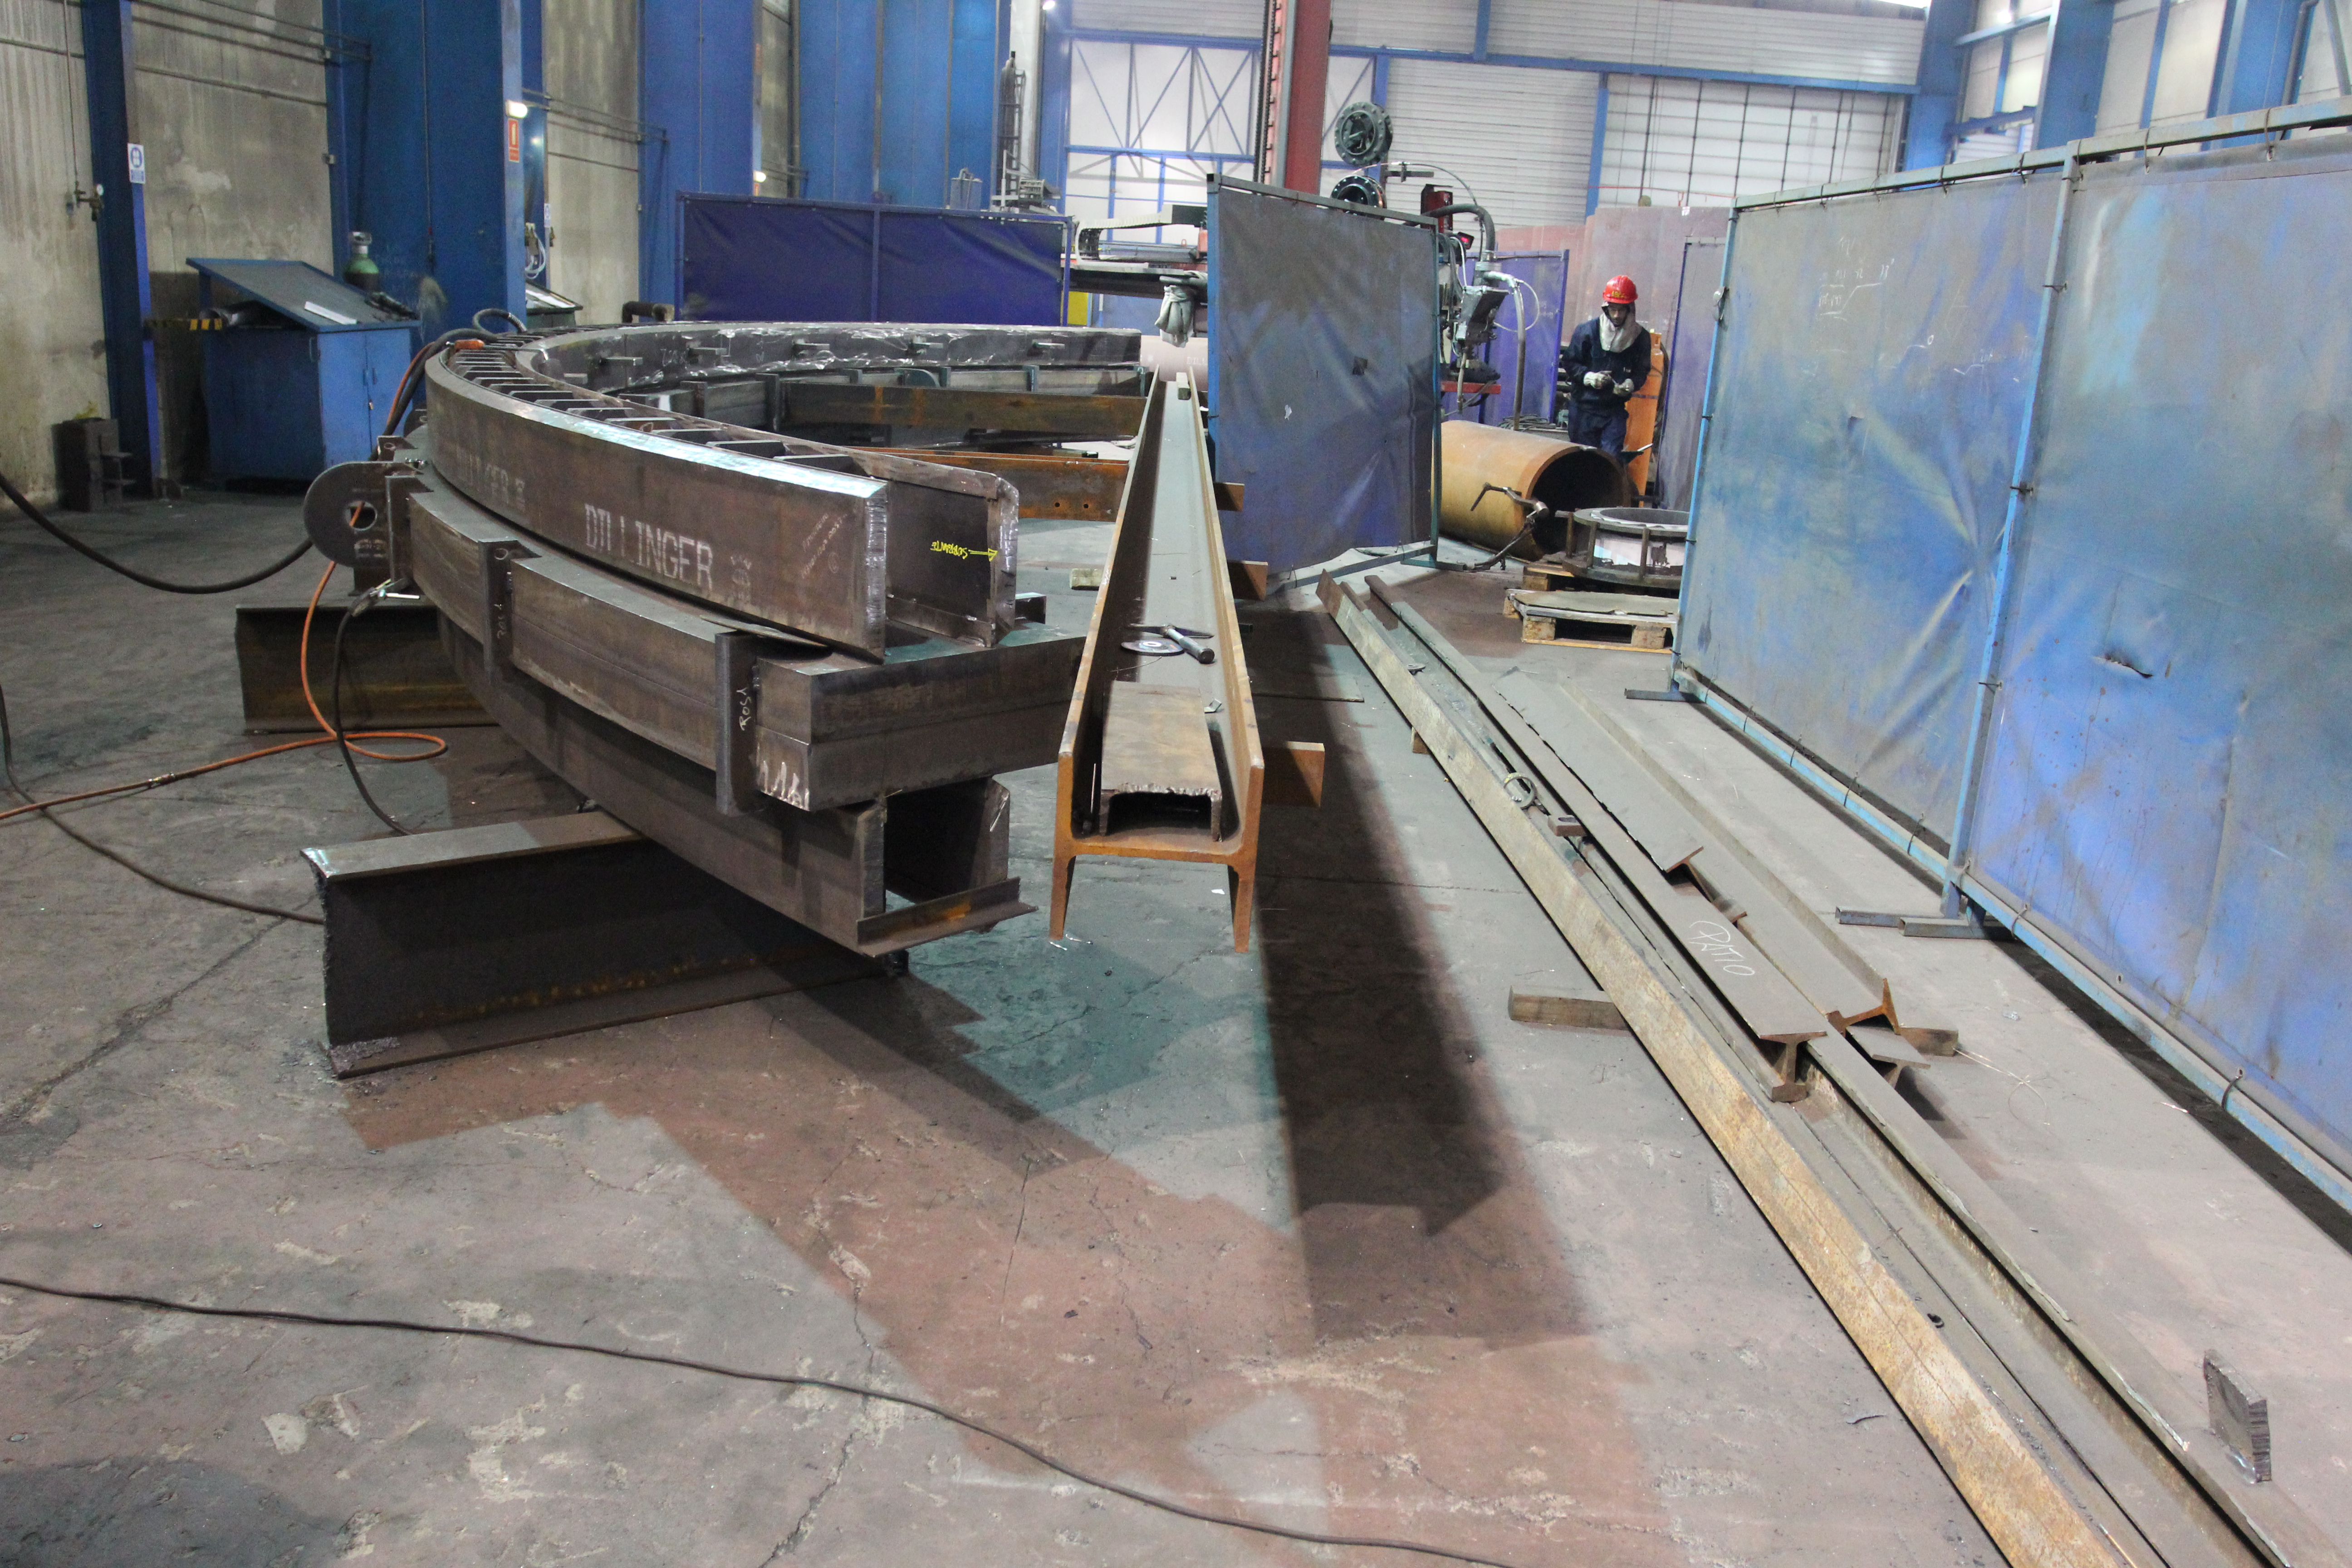

Azimuth Track Assembly

LSST Project/NSF/AURA

Credit: Rubin Observatory/NSF/AURA